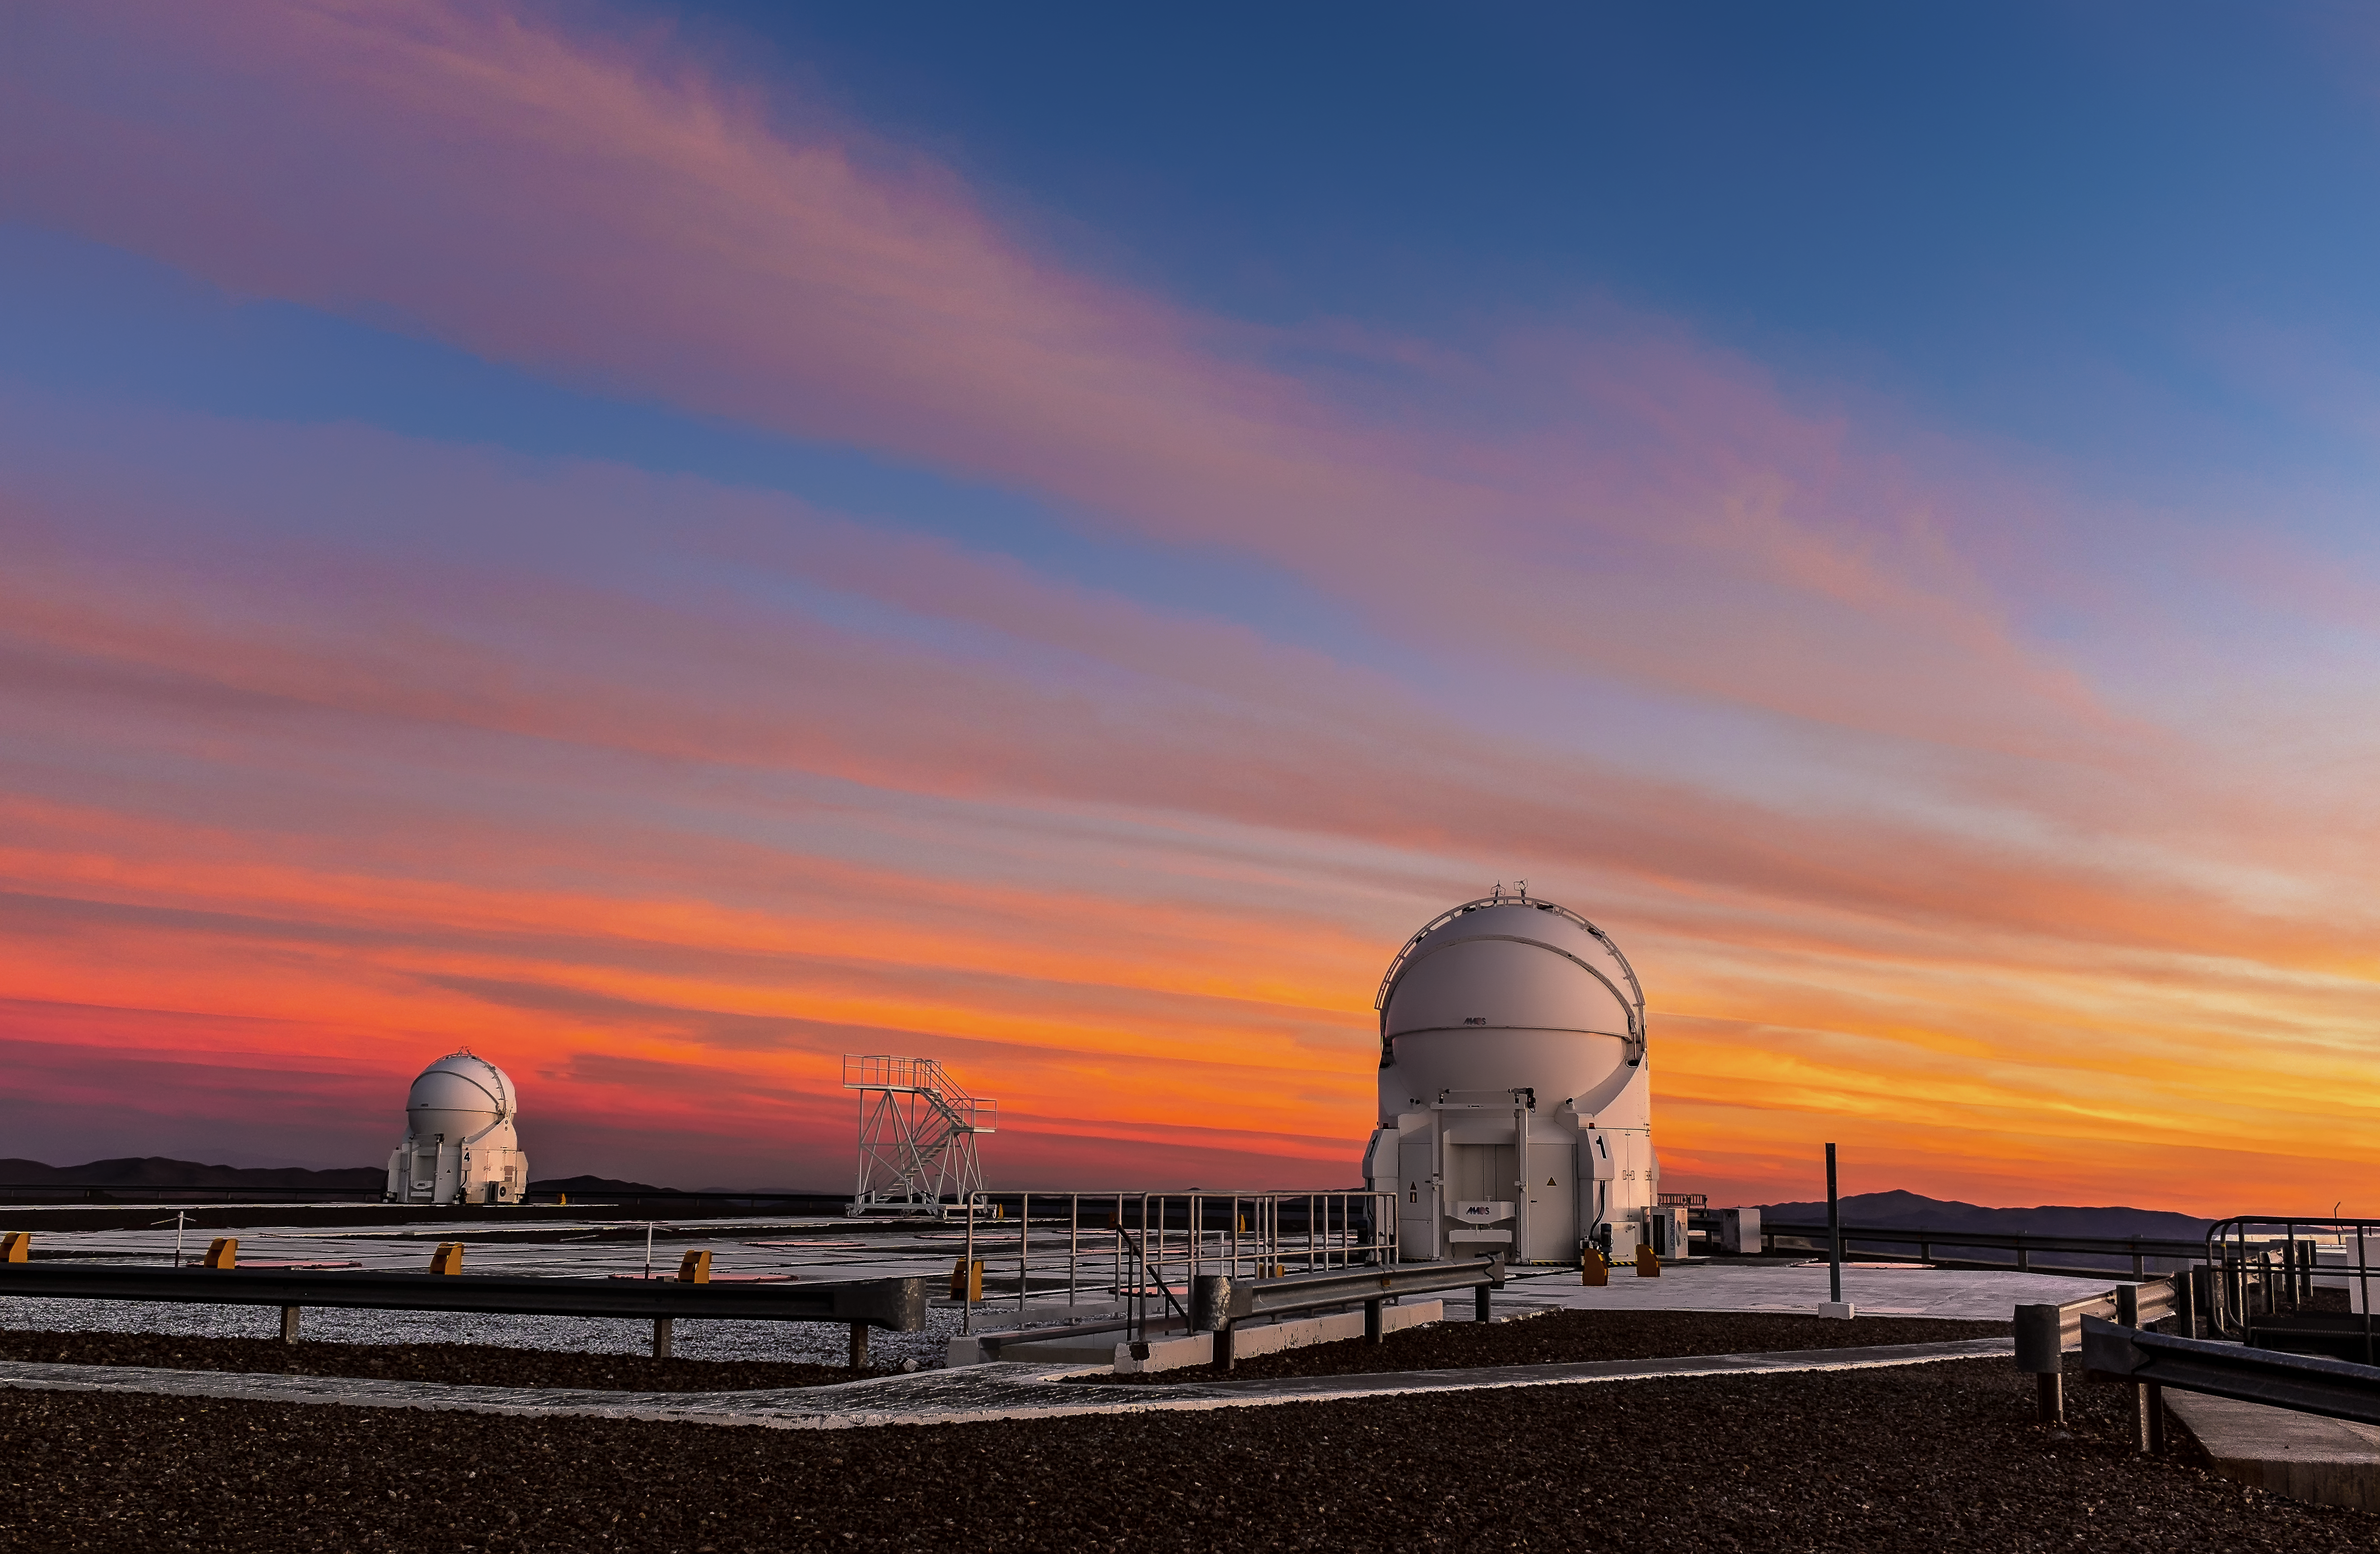

Sunset at Paranal

Two of the VLT"s Auxiliary Telescopes, like metallic chrysalises, lie dormant below a tangerine sunset at Paranal.

Credit: M. Roselund/ESO